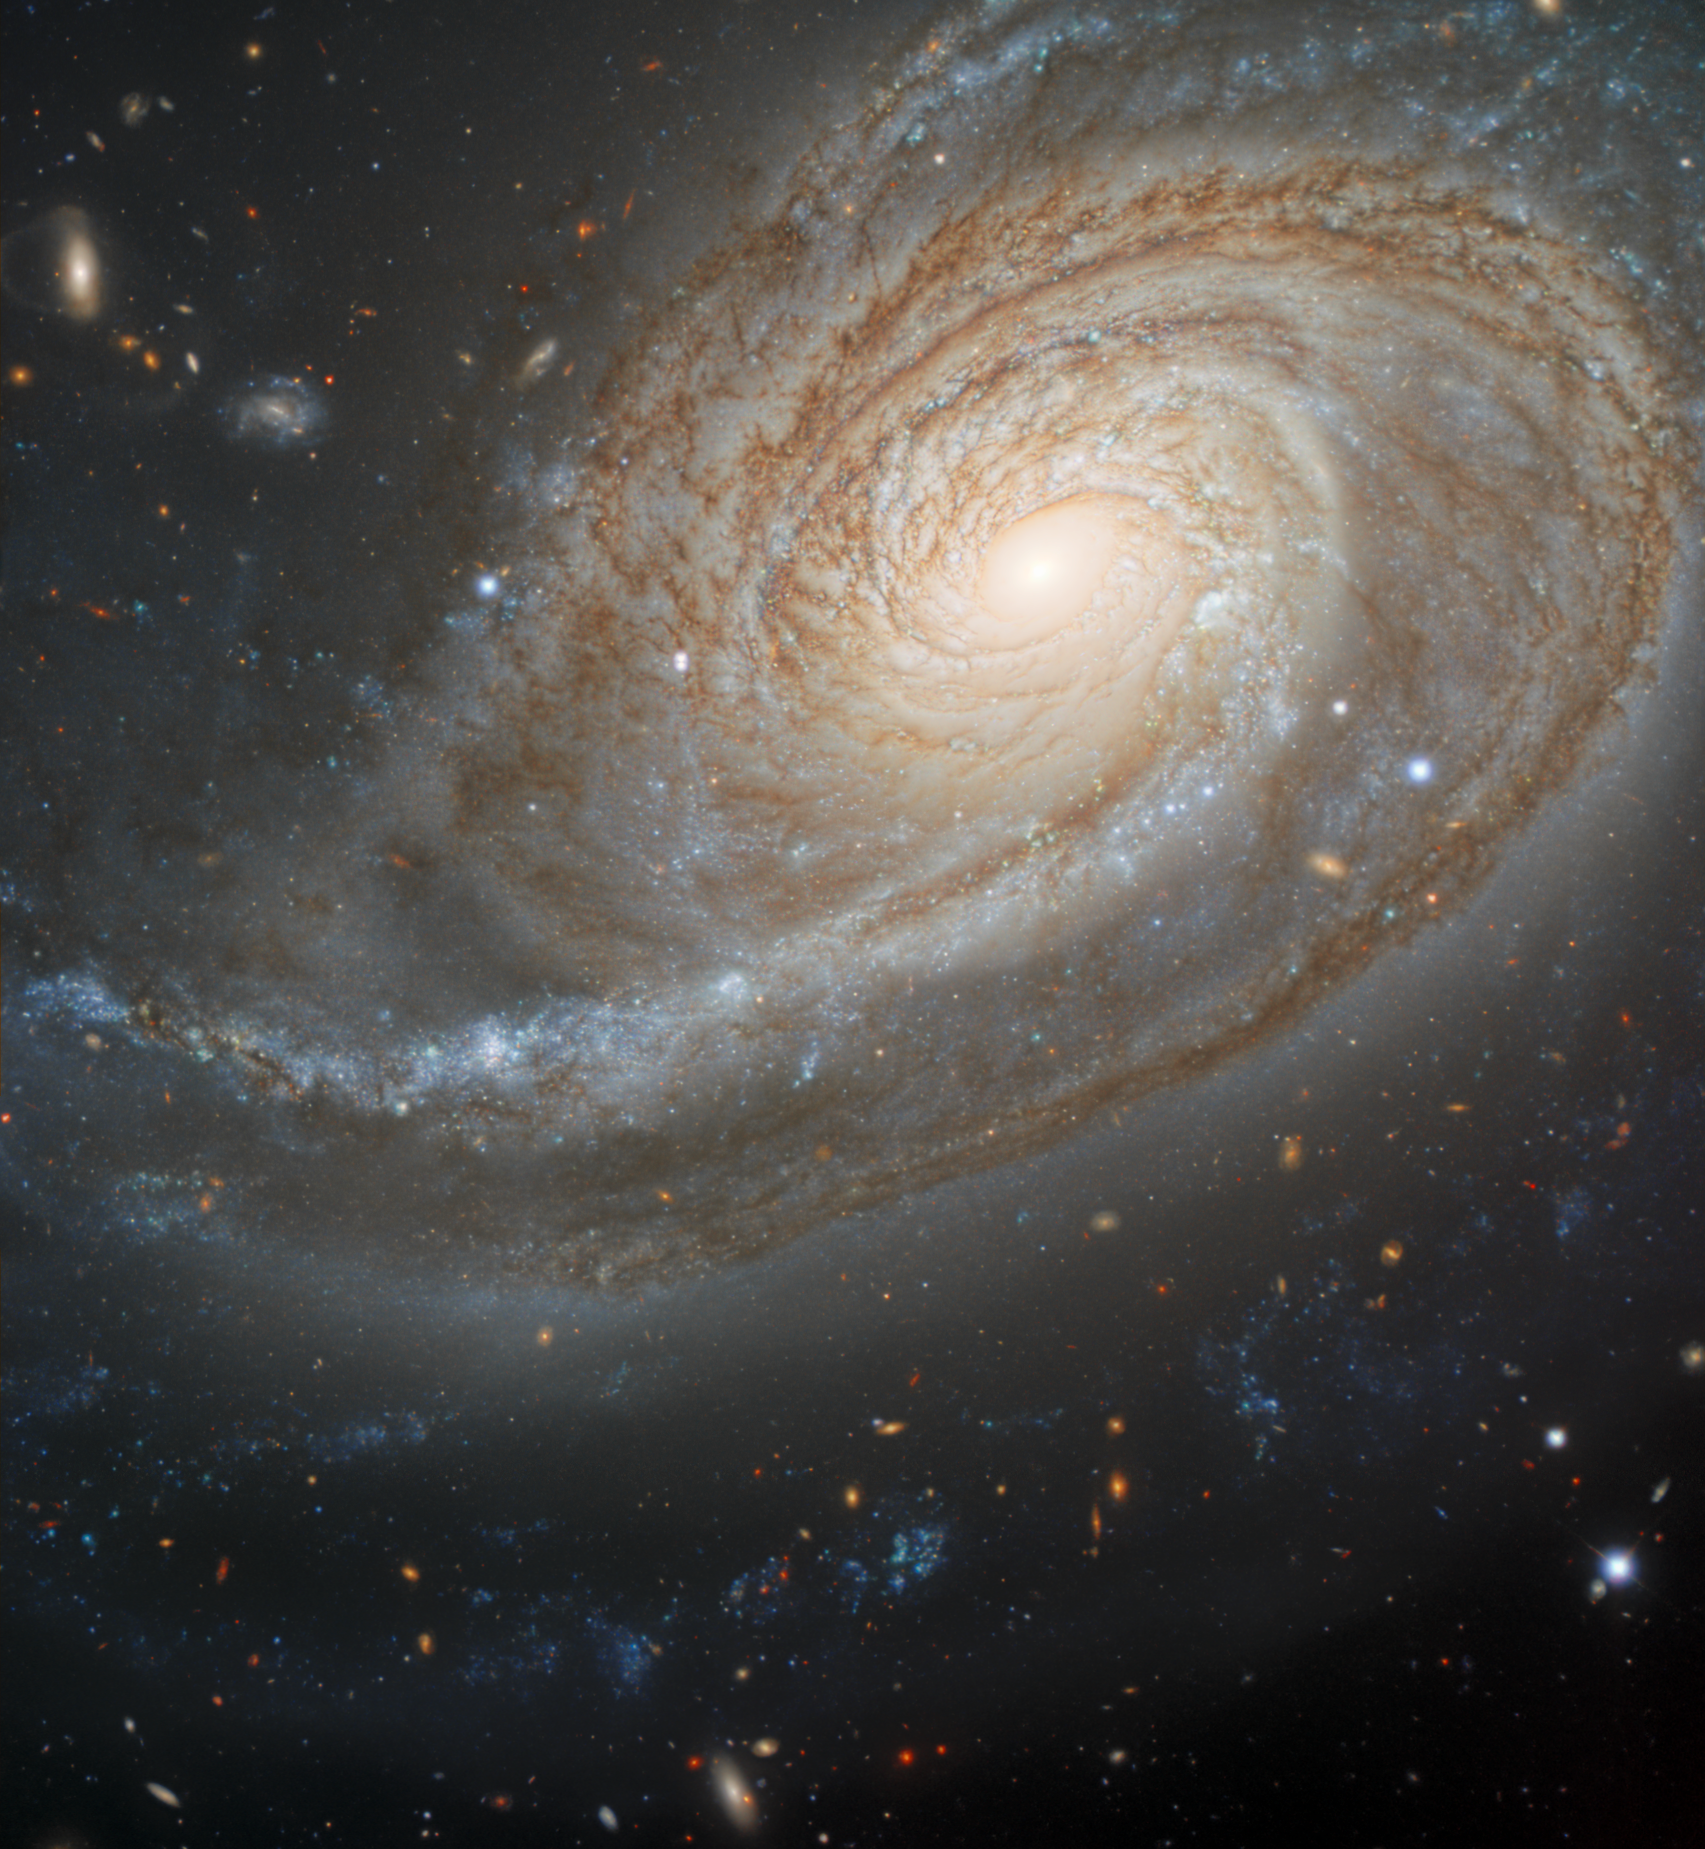

Galaxy NGC 772

The overdeveloped spiral arm of the galaxy NGC 772, which was created by tidal interactions with an unruly neighbor, dominates this observation made by astronomers using the Gemini North telescope located near the summit of Maunakea in Hawai‘i.

Credit: International Gemini Observatory/NOIRLab/NSF/AURAImage processing: T.A. Rector (University of Alaska Anchorage), J. Miller (Gemini Observatory/NSF NOIRLab), M. Zamani & D. de Martin